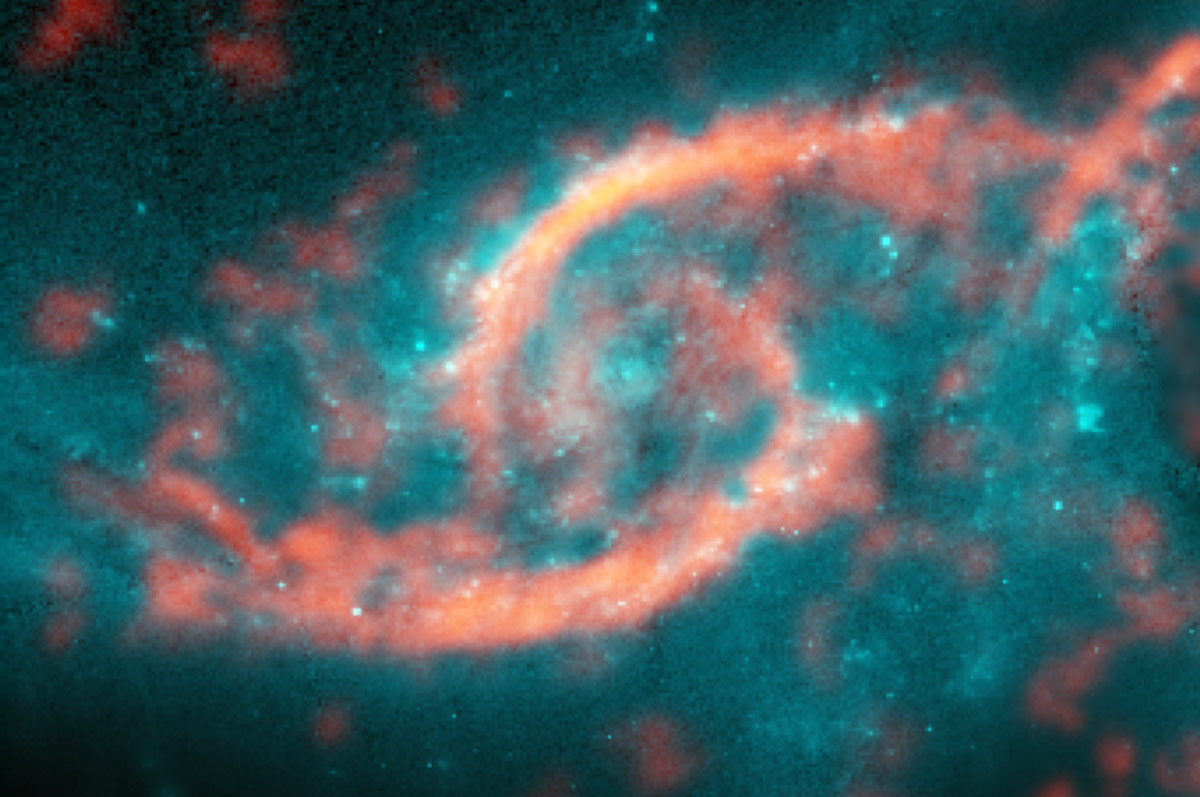

Dazzling eyelid-like features bursting with stars in galaxy

Dazzling eyelid-like features bursting with stars in galaxy IC 2163 formed from a tsunami of stars triggered by a glancing collision with galaxy NGC 2207 (a potion of its spiral arm is shown on right side of image). ALMA image of carbon monoxide (orange), which revealed motion of the gas in these features, is shown on top of Hubble image (blue) of the galaxy.

Credit: M. Kaufman; B. Saxton (NRAO/AUI/NSF); ALMA (ESO/NAOJ/NRAO); NASA/ESA Hubble Space Telescope